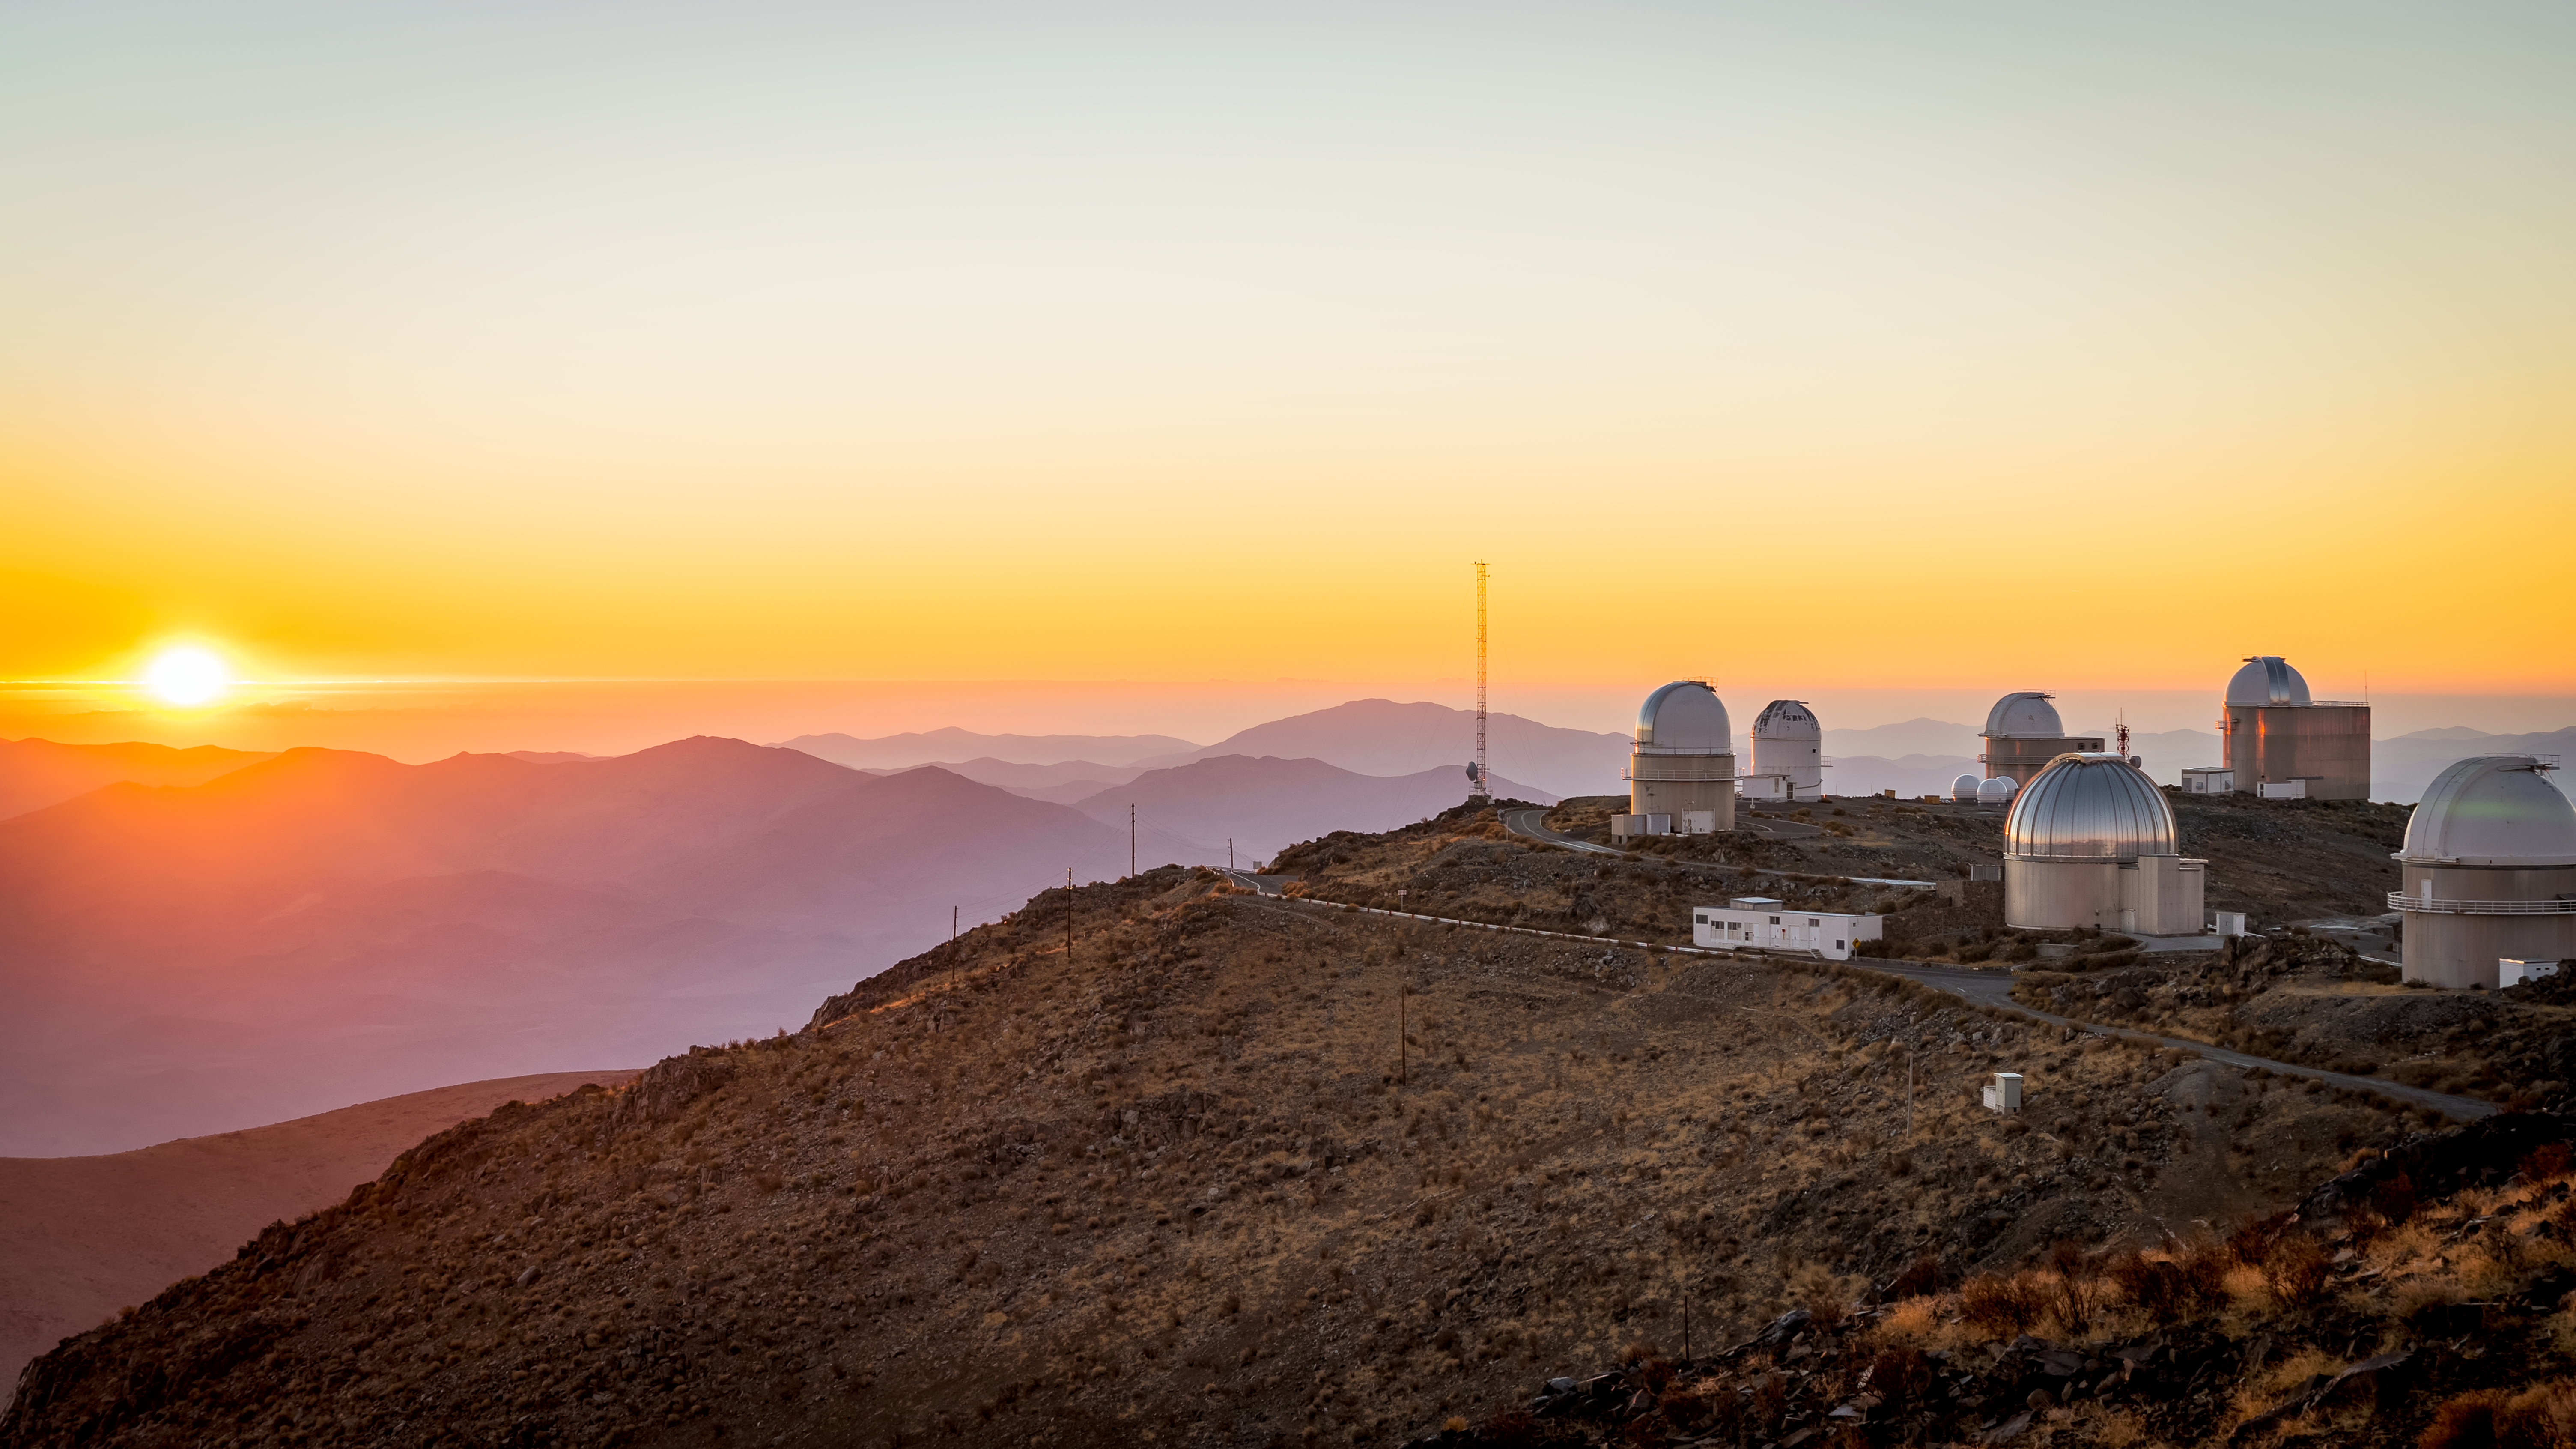

Sunset over La Silla Observatory

ESO's La Silla Observatory is situated in the Atacama desert, a plateau in Chile, west of the Andes mountains. The Atacama desert is the driest non-polar desert in the world. Despite being built in 1969, La Silla remains at the forefront of astronomy, and is one of the most scientifically productive observatories in the world.

Credit: B. Wilmart/ESO